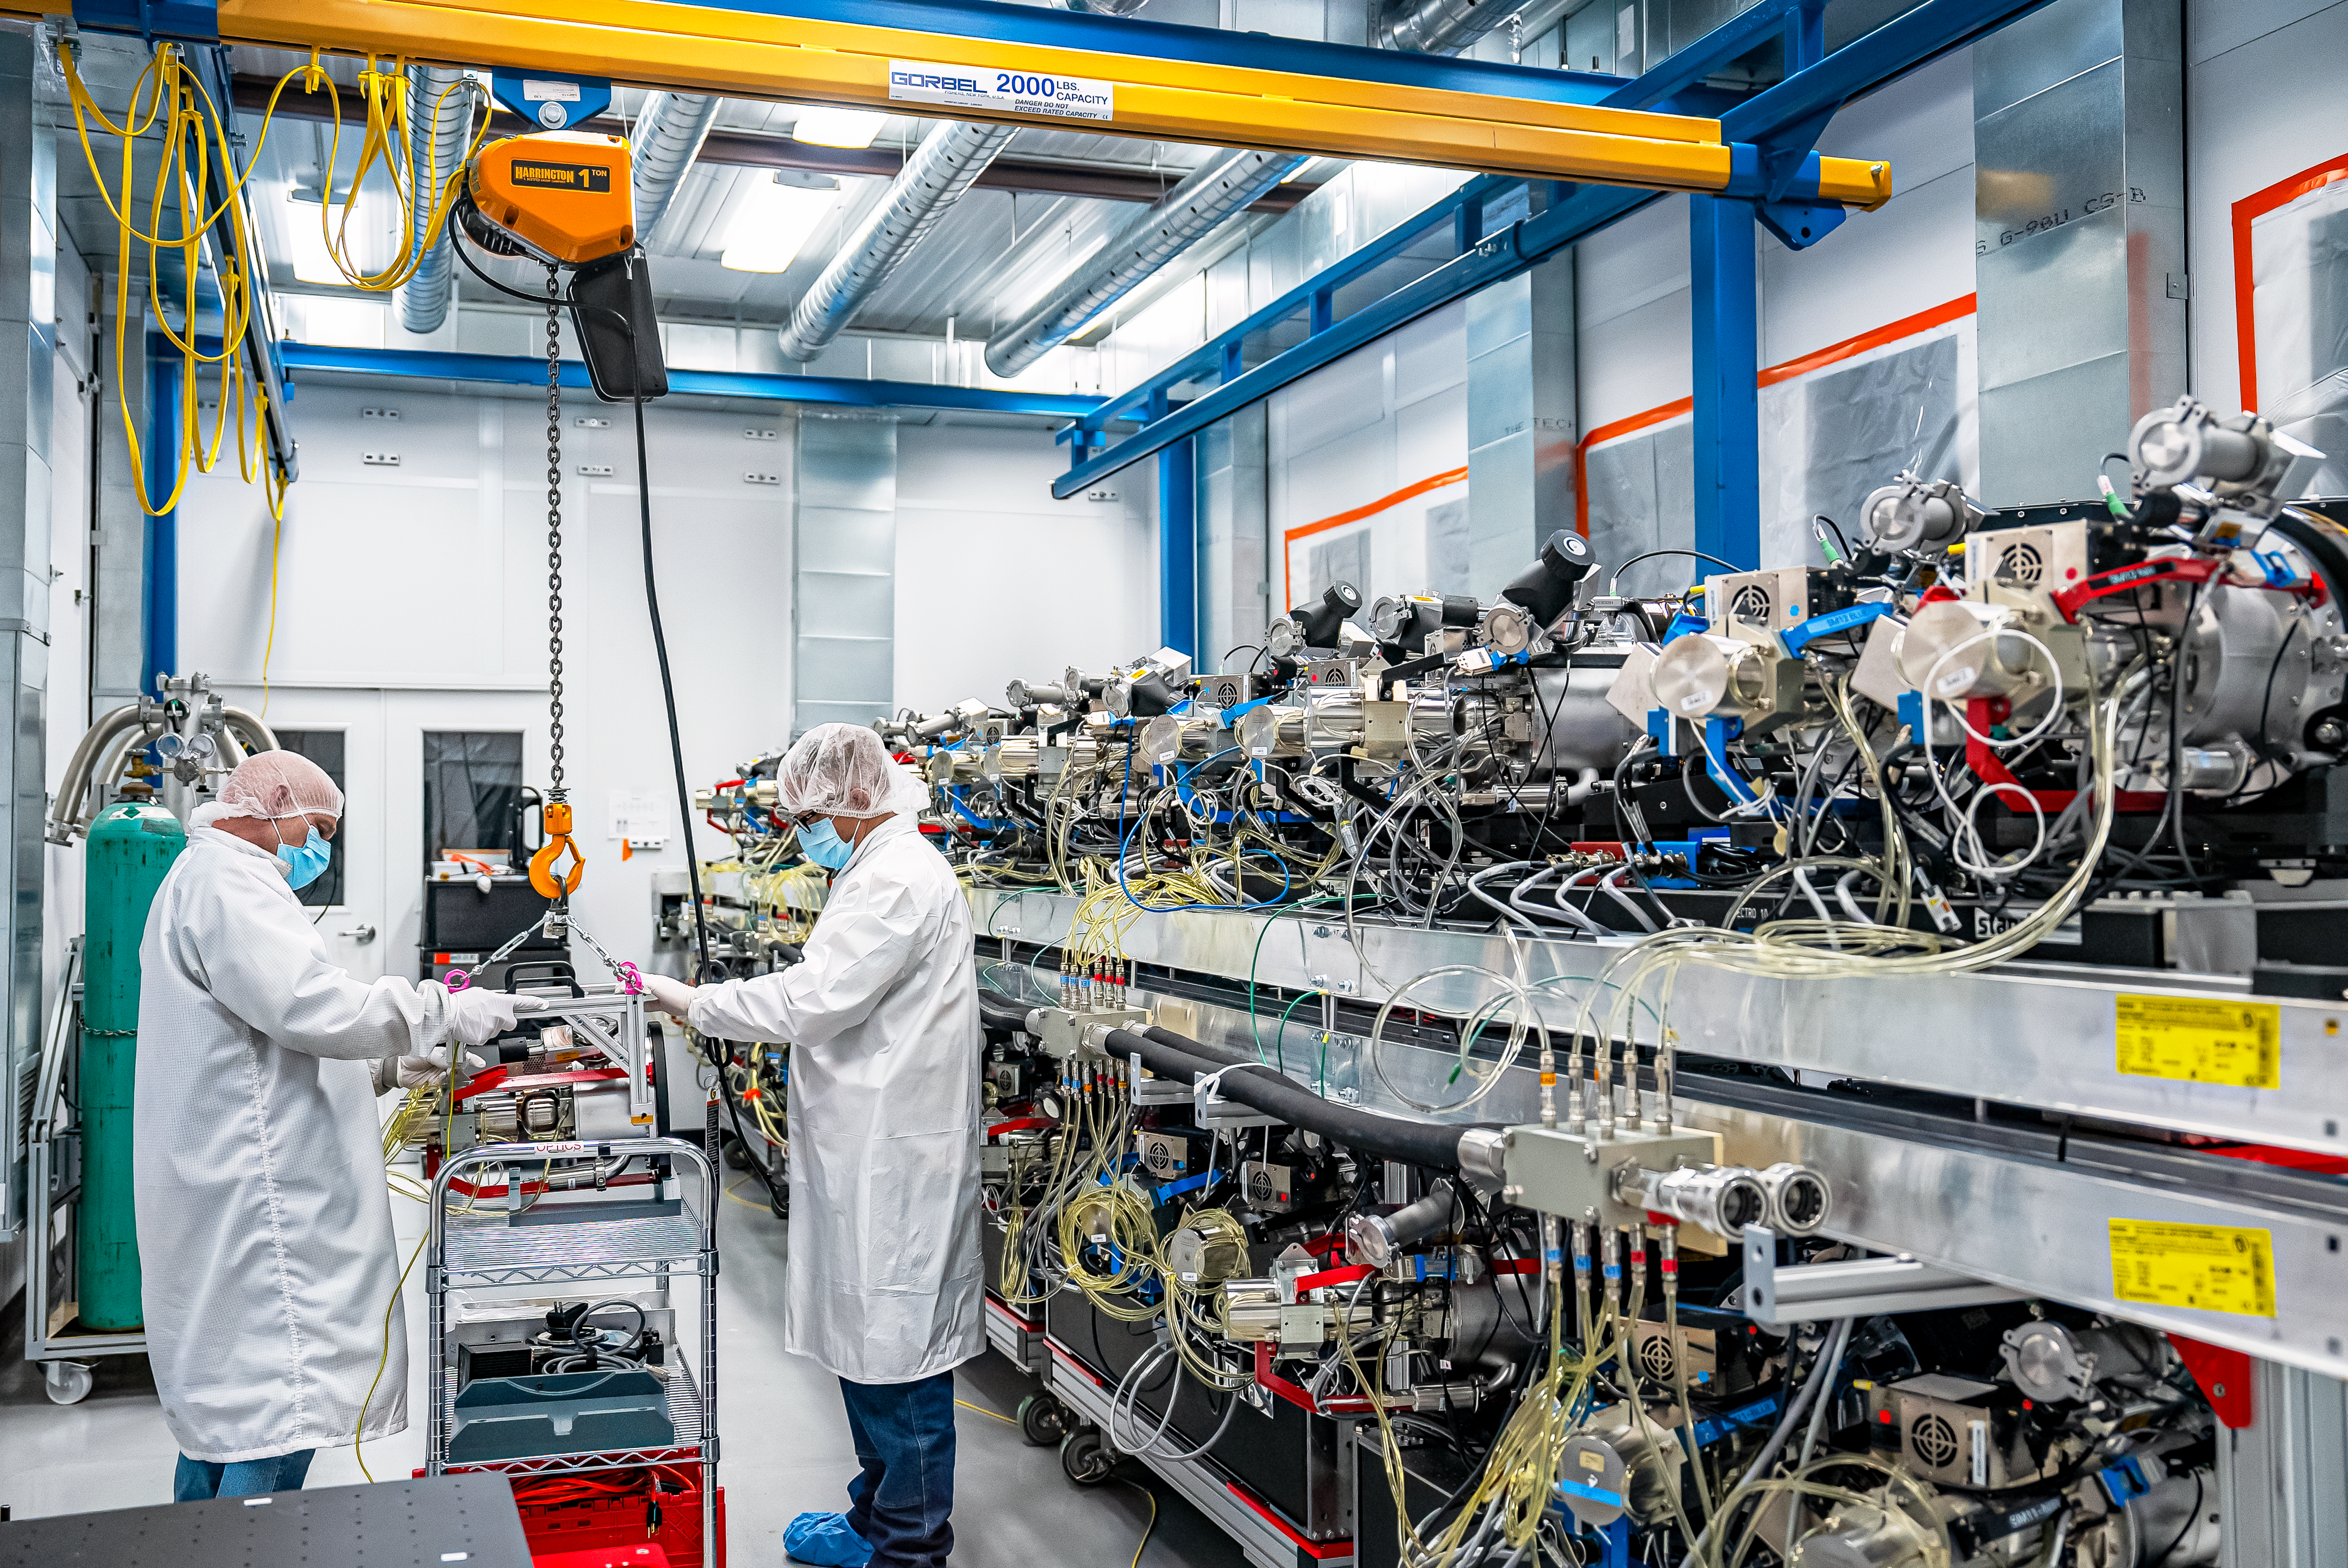

DESI Spectrograph Room

The room below the main floor of the U.S. National Science Foundation Nicholas U. Mayall 4-meter Telescope at Kitt Peak National Observatory (KPNO), a Program of NSF NOIRLab, that hosts DESI’s 10 spectrographs. Pictured left to right are Bob Stupak (Electronics Maintenance Supervisor) and Matthew Evatt (Mechanical Engineering Manager).

Credit: DESI Collaboration/DOE/KPNO/NOIRLab/NSF/AURA/M. Sargent (Berkeley Lab)